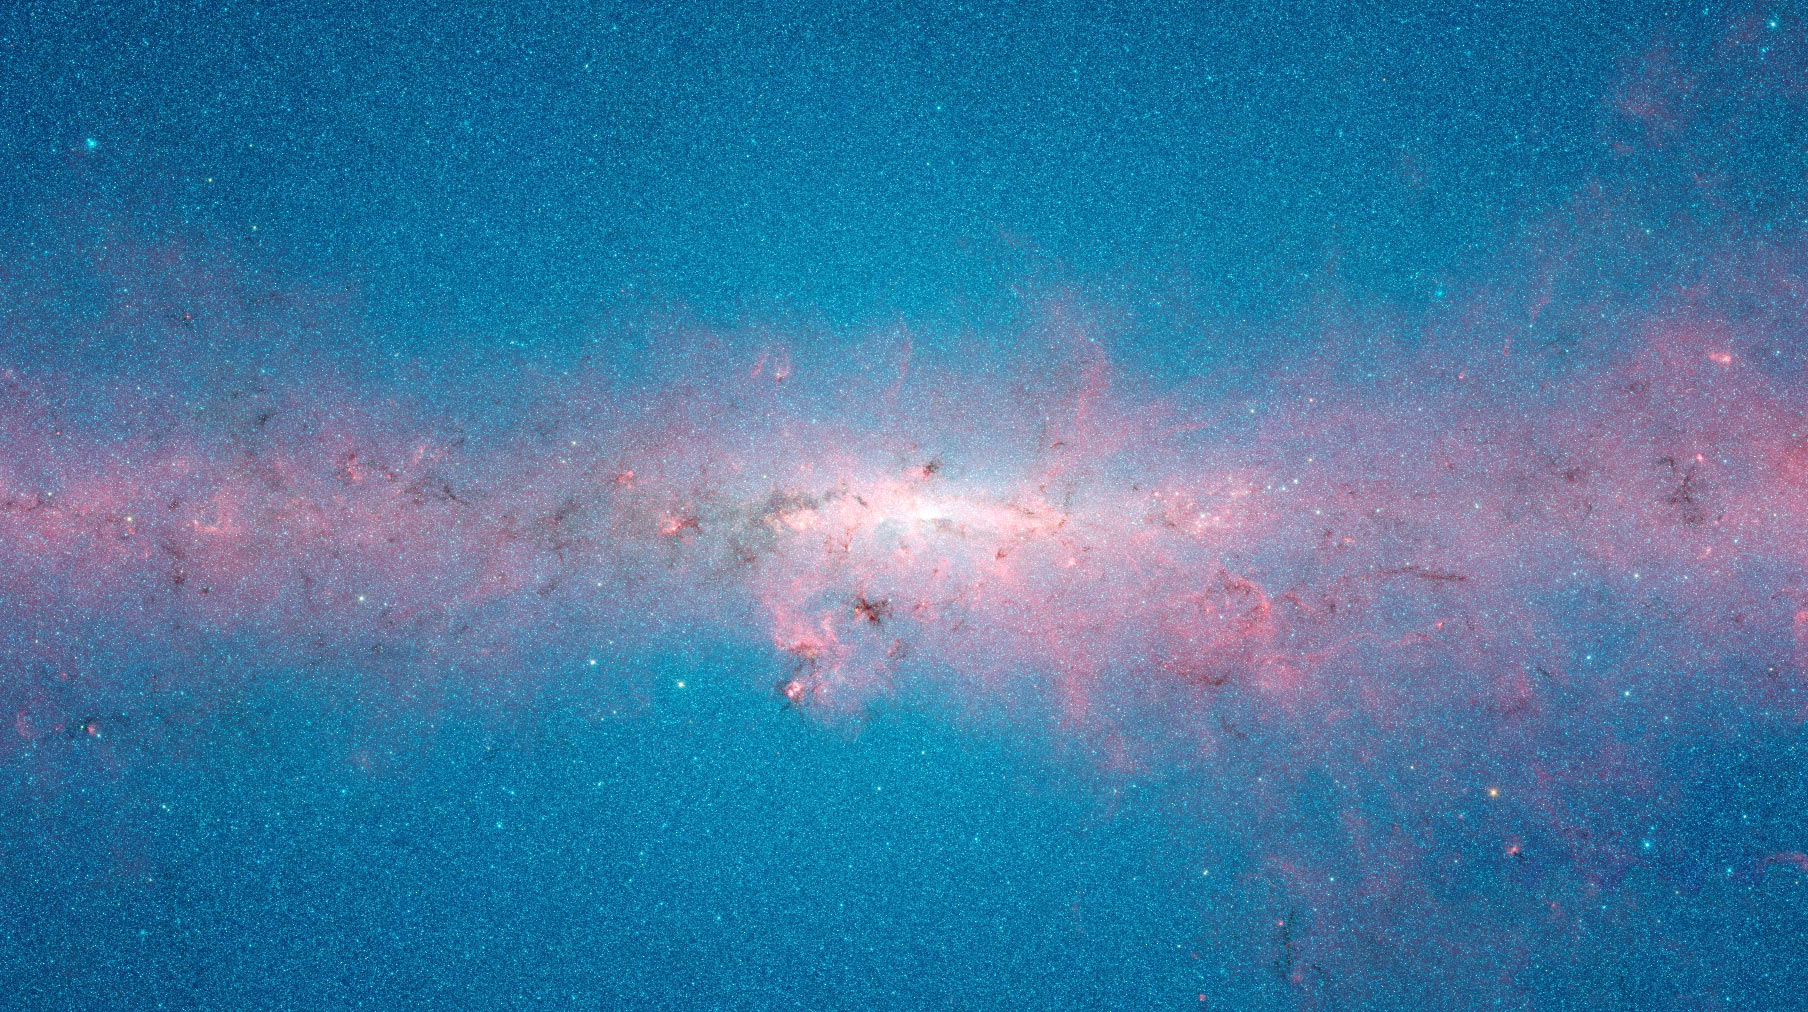

Infrared panorama of the centre of the Milky Way Galaxy

Infrared panorama of the central 8.6 deg x 4.8 deg of the Milky Way Galaxy showing the distribution of stars, dust, and star formation observed by the Spitzer Space Telescope in wavelengths from 3.6 microns (blue) to 8.0 microns (red).

Credit: NASA/JPL-Caltech/GLIMPSE Team